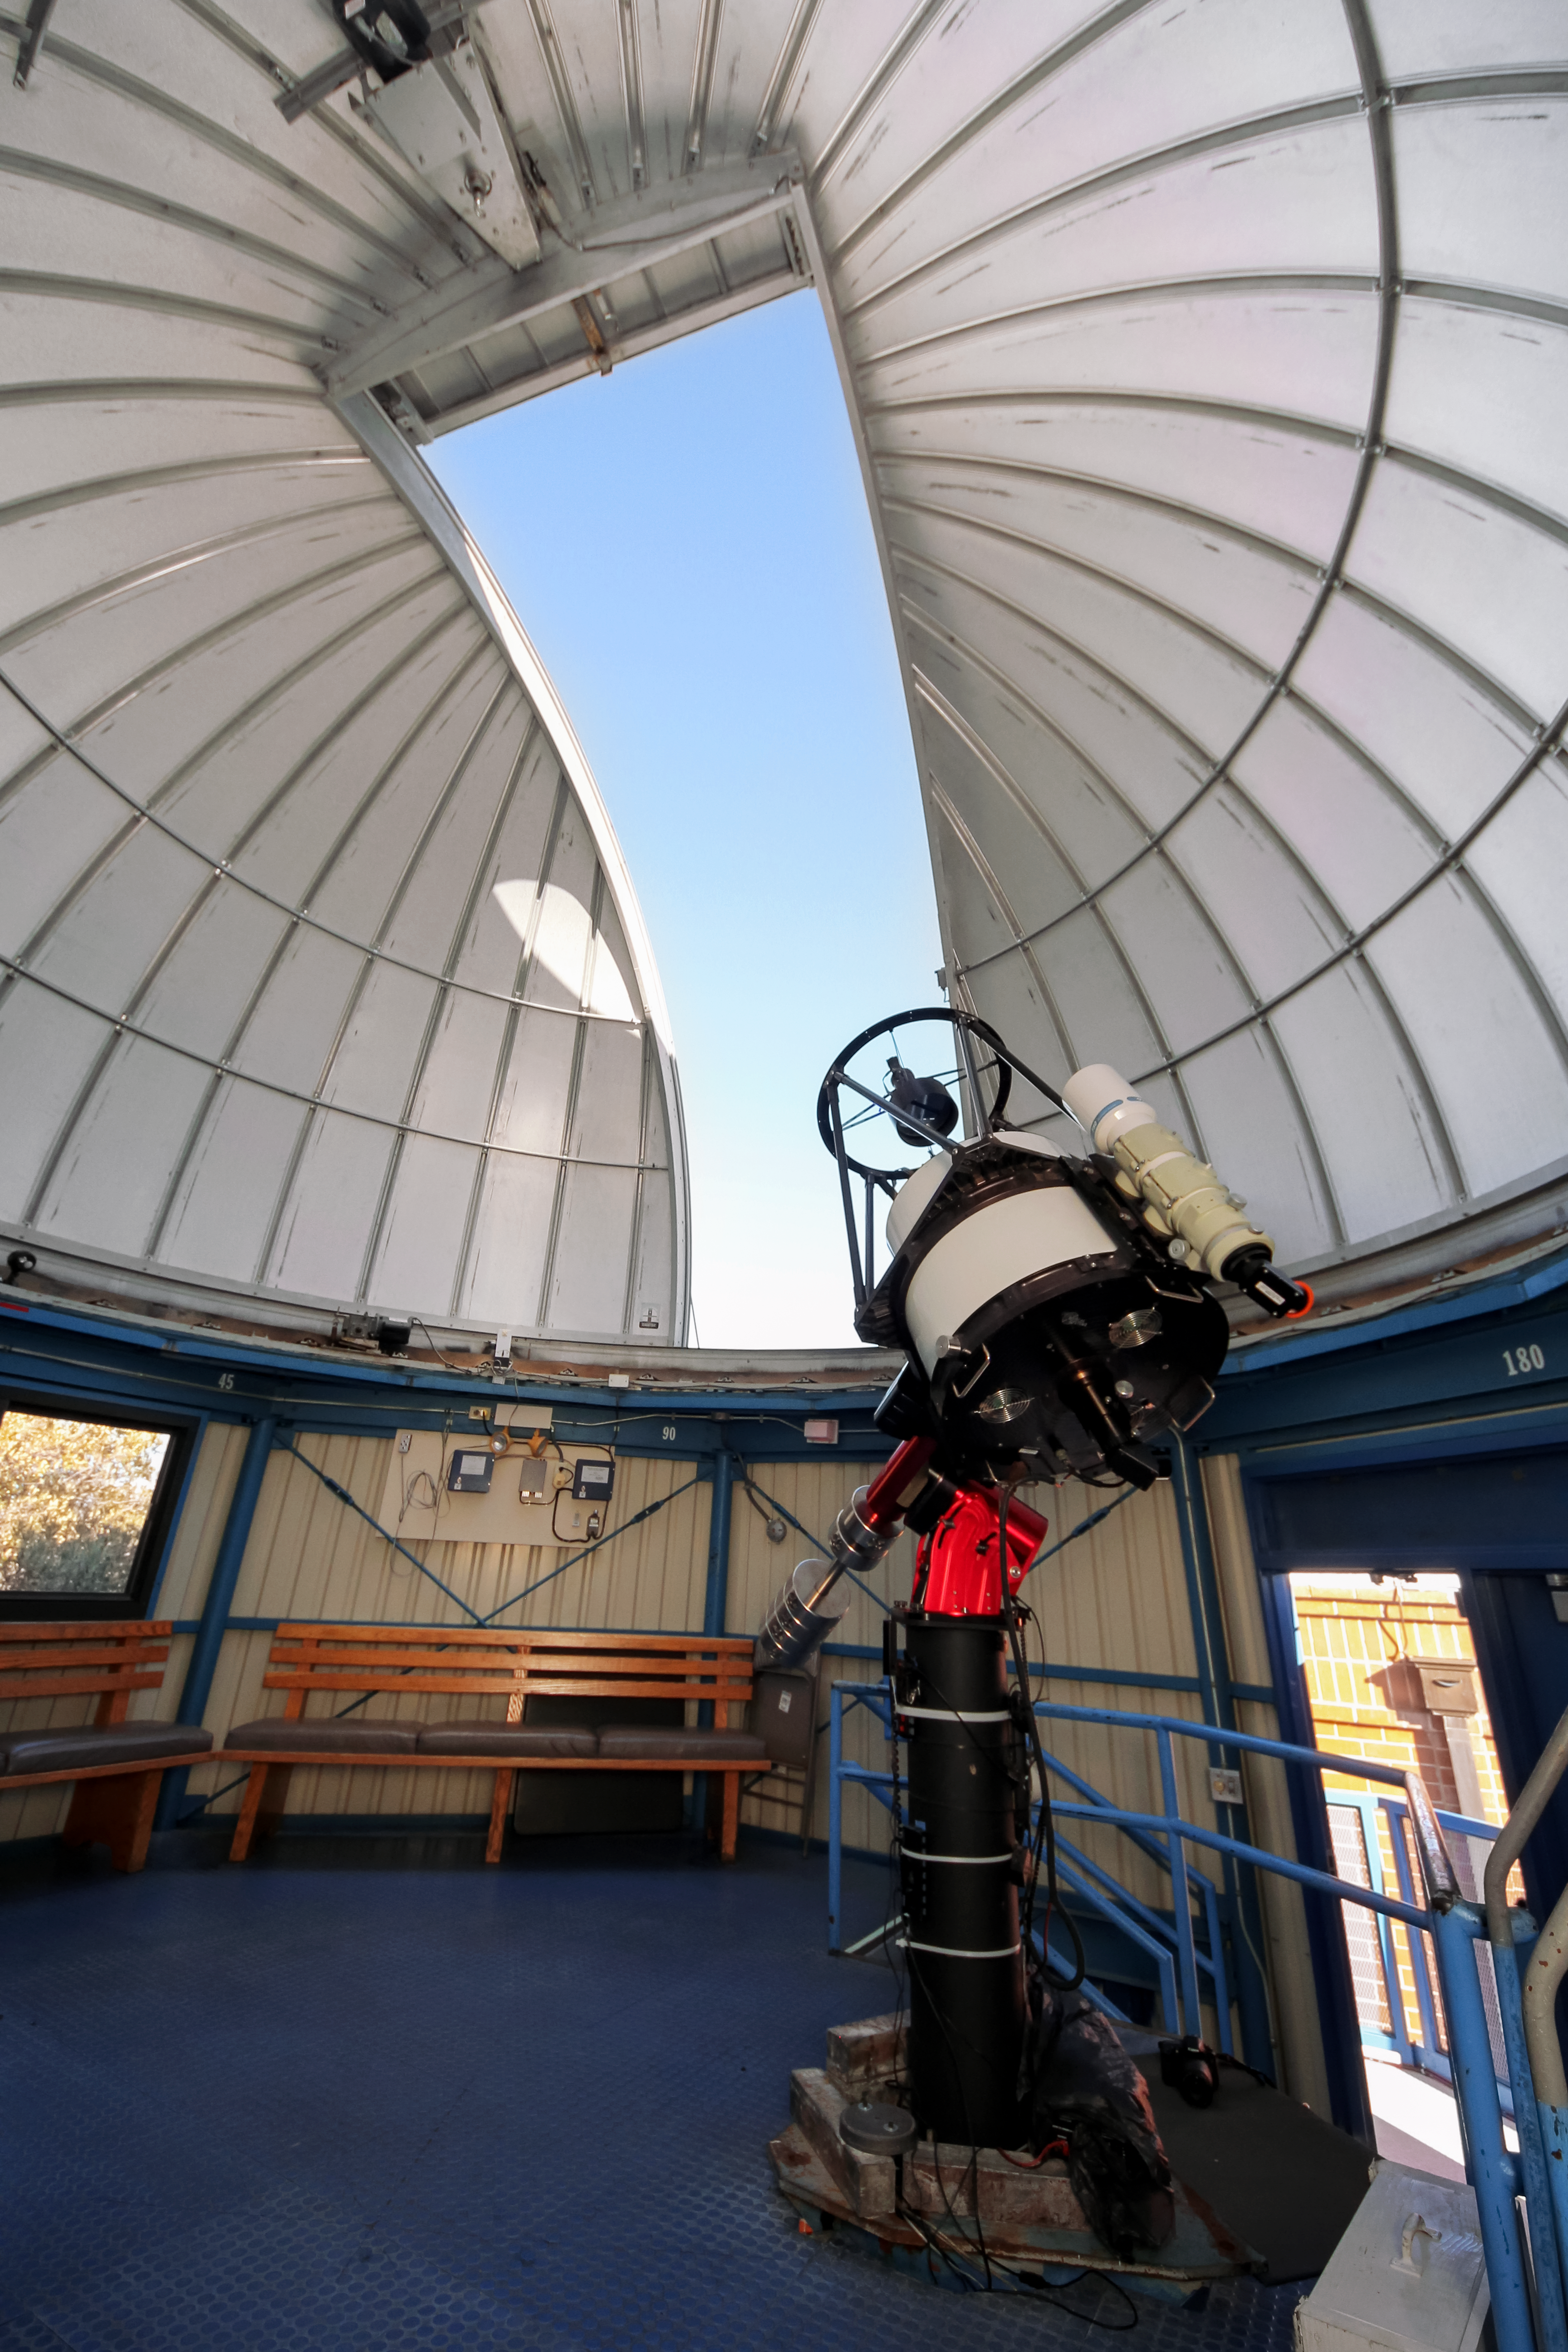

Kitt Peak Visitor Center 0.6-meter Shreve Telescope Dome

Interior view of the Kitt Peak Visitor Center 0.6-meter Shreve Telescope Dome when it housed the 0.5-meter Telescope at Kitt Peak National Observatory. The telescope is available for public use during the nightly Stargazing Programs offered by the Visitor Center.

Credit: NOIRLab/KPNO/NSF/AURA/P. Marenfeld